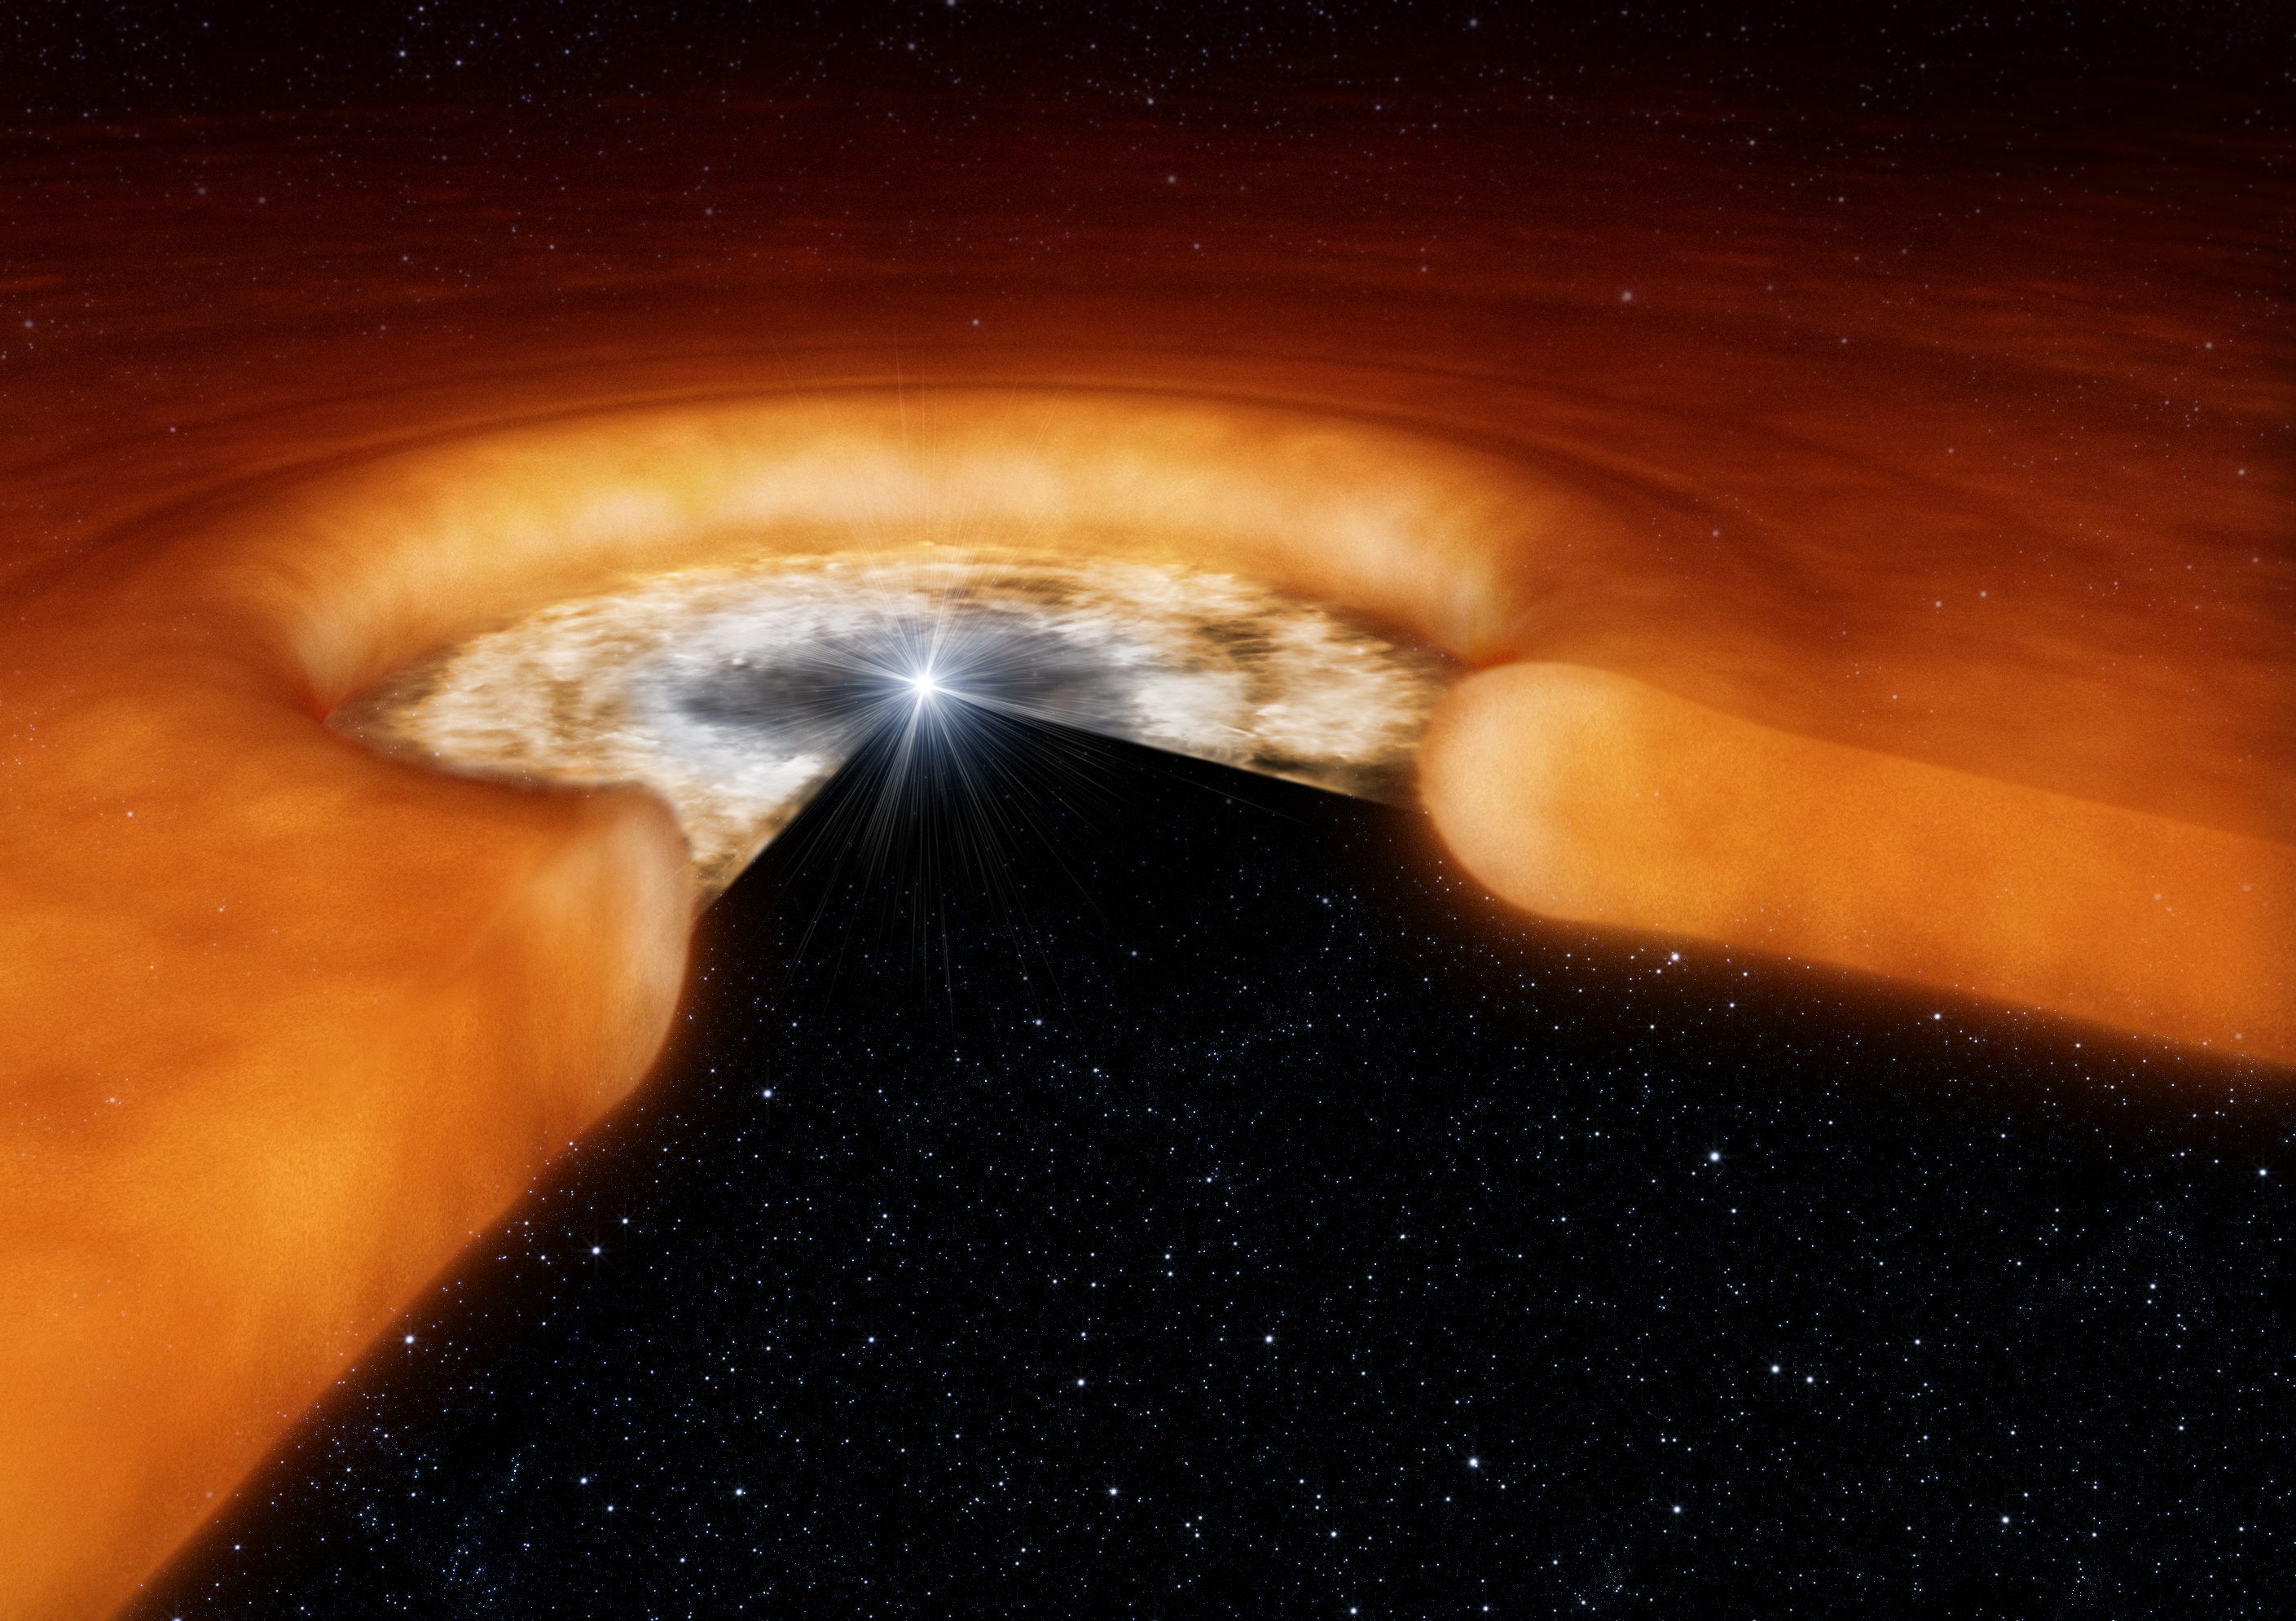

Disc around young star

Artist's impression of the environment of a young star, showing the geometry of the dust disc in the outer area and the hot gas disc closer to the central star. Note that the image is not to scale and the inner gas disc, which was studied by the astronomers using ESO's Very Large Telescope Interferometer, is smaller than the distance between the Earth and the Sun, while the whole disc is tens of times larger.

Credit: ESO/L. Calçada